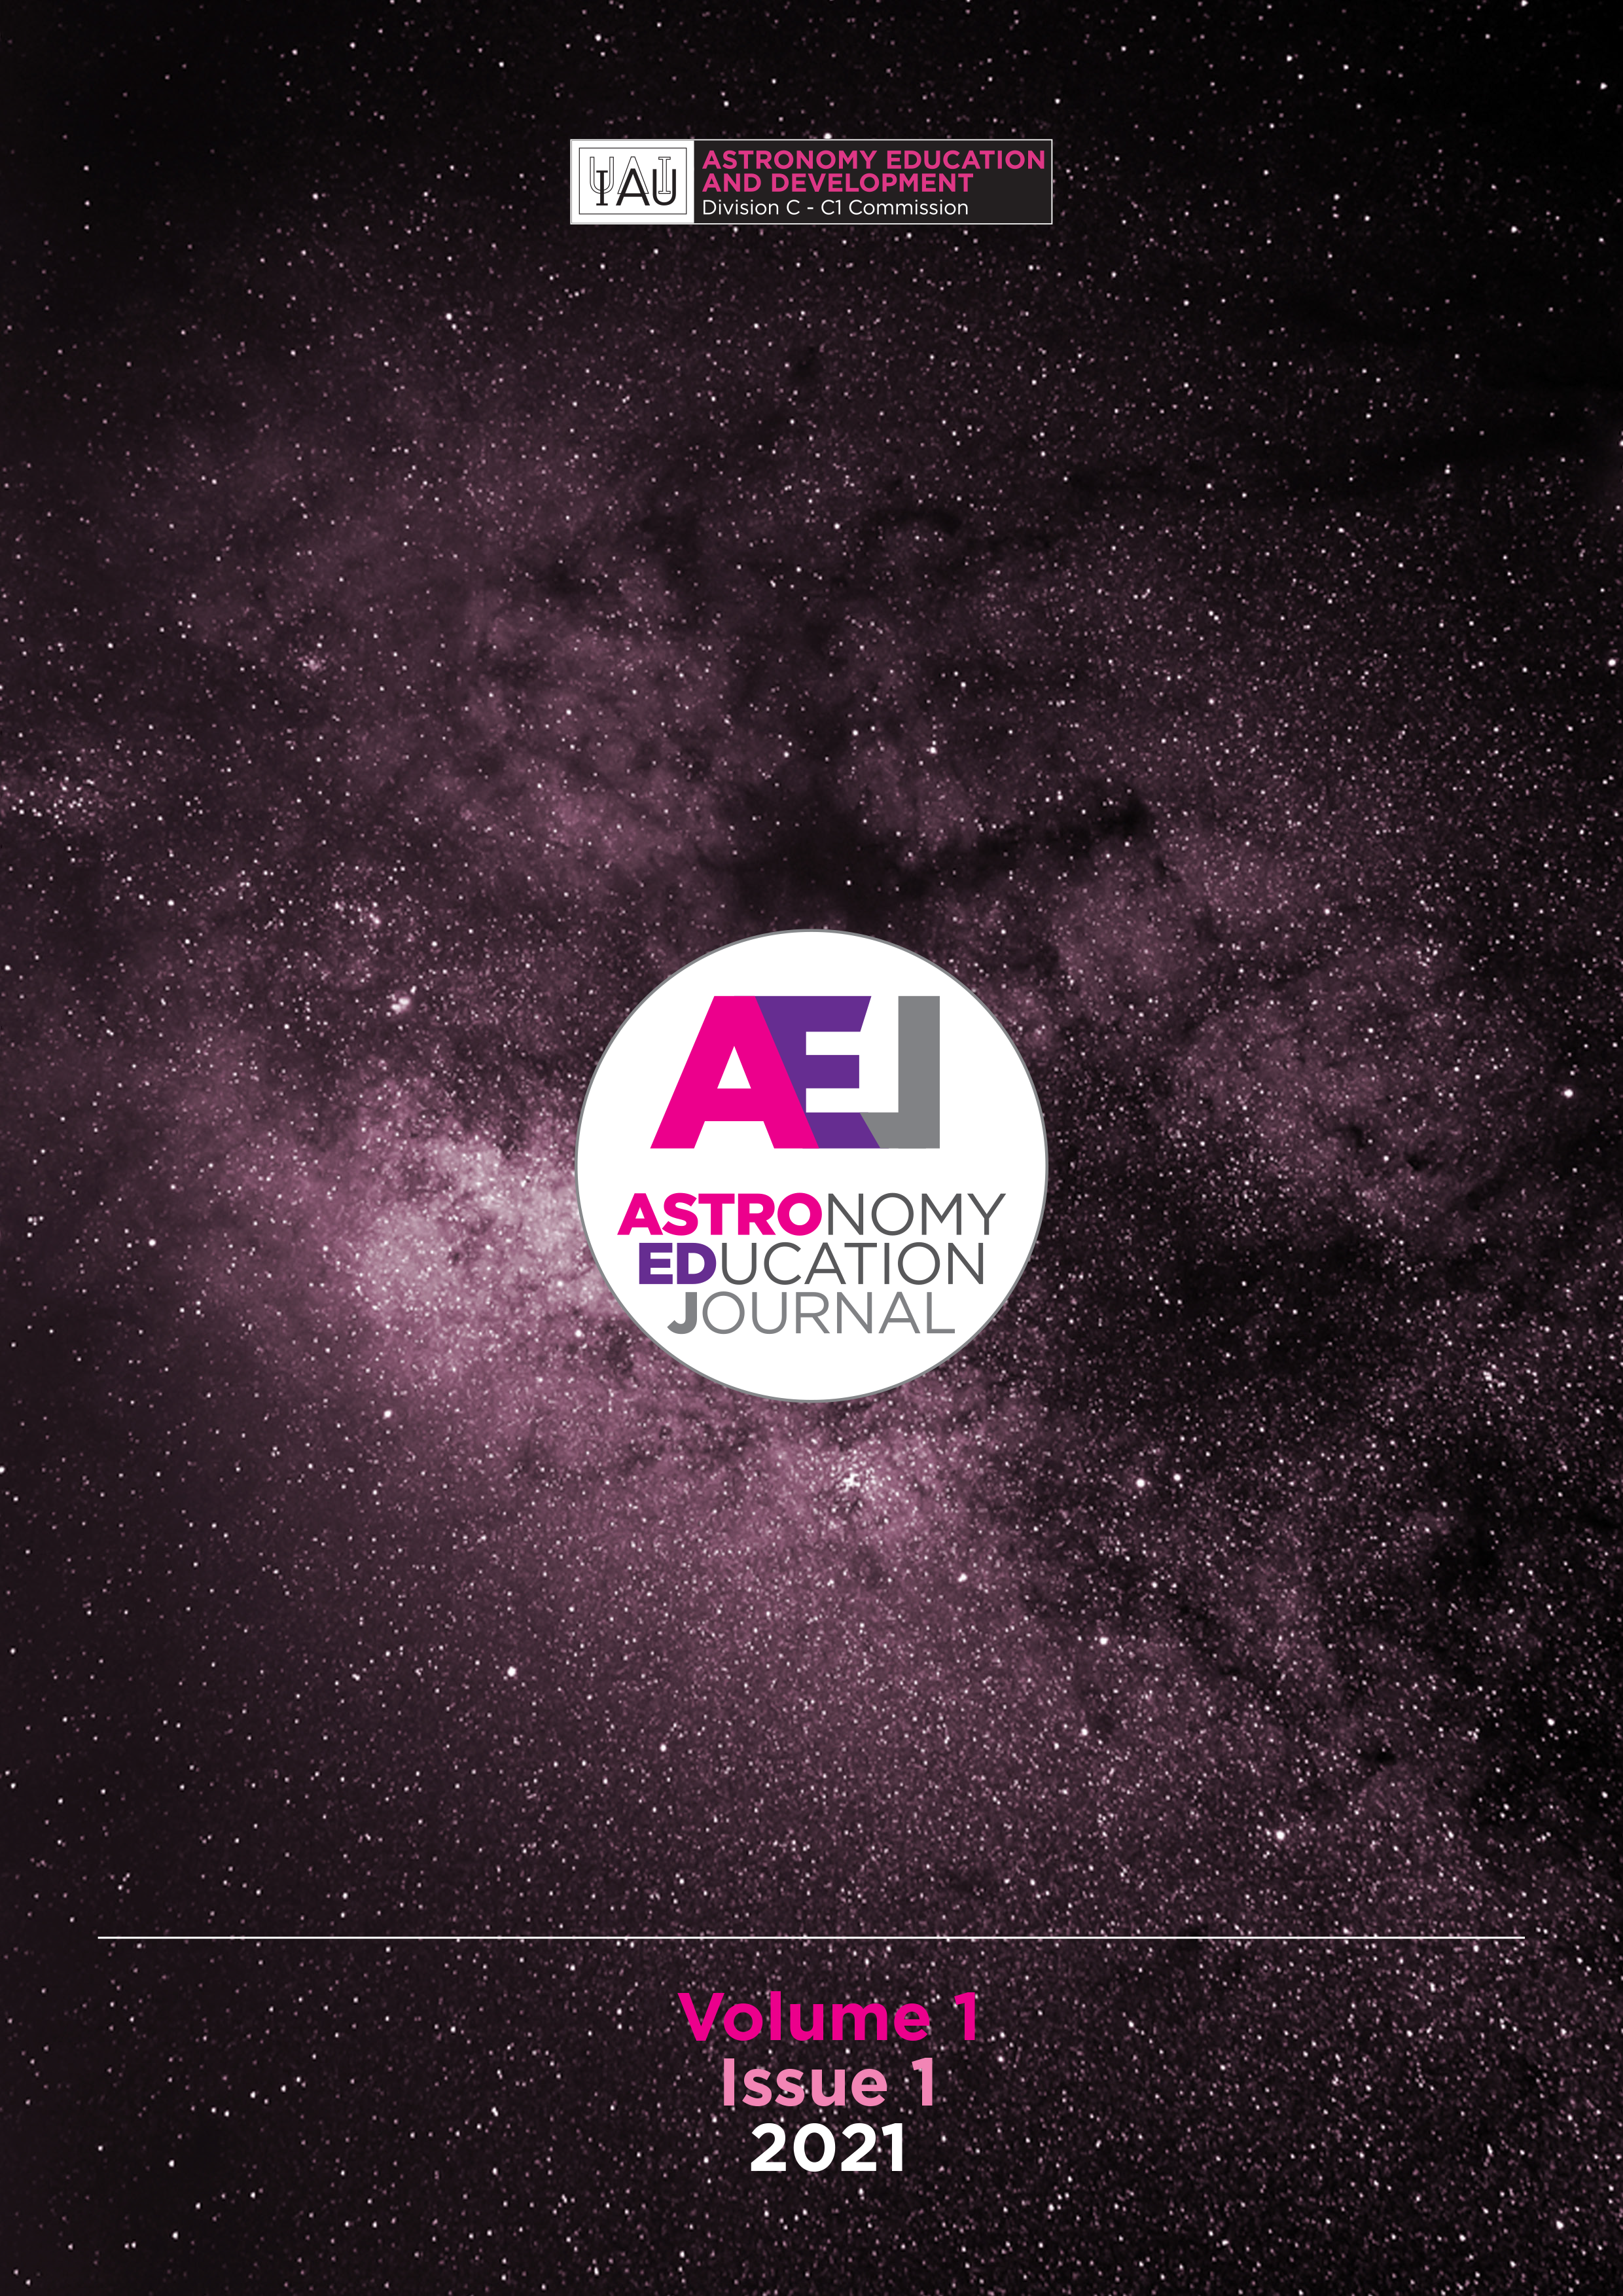

Cover of AEJ Issue 1

Cover of AEJ Issue 1.

Credit: IAU